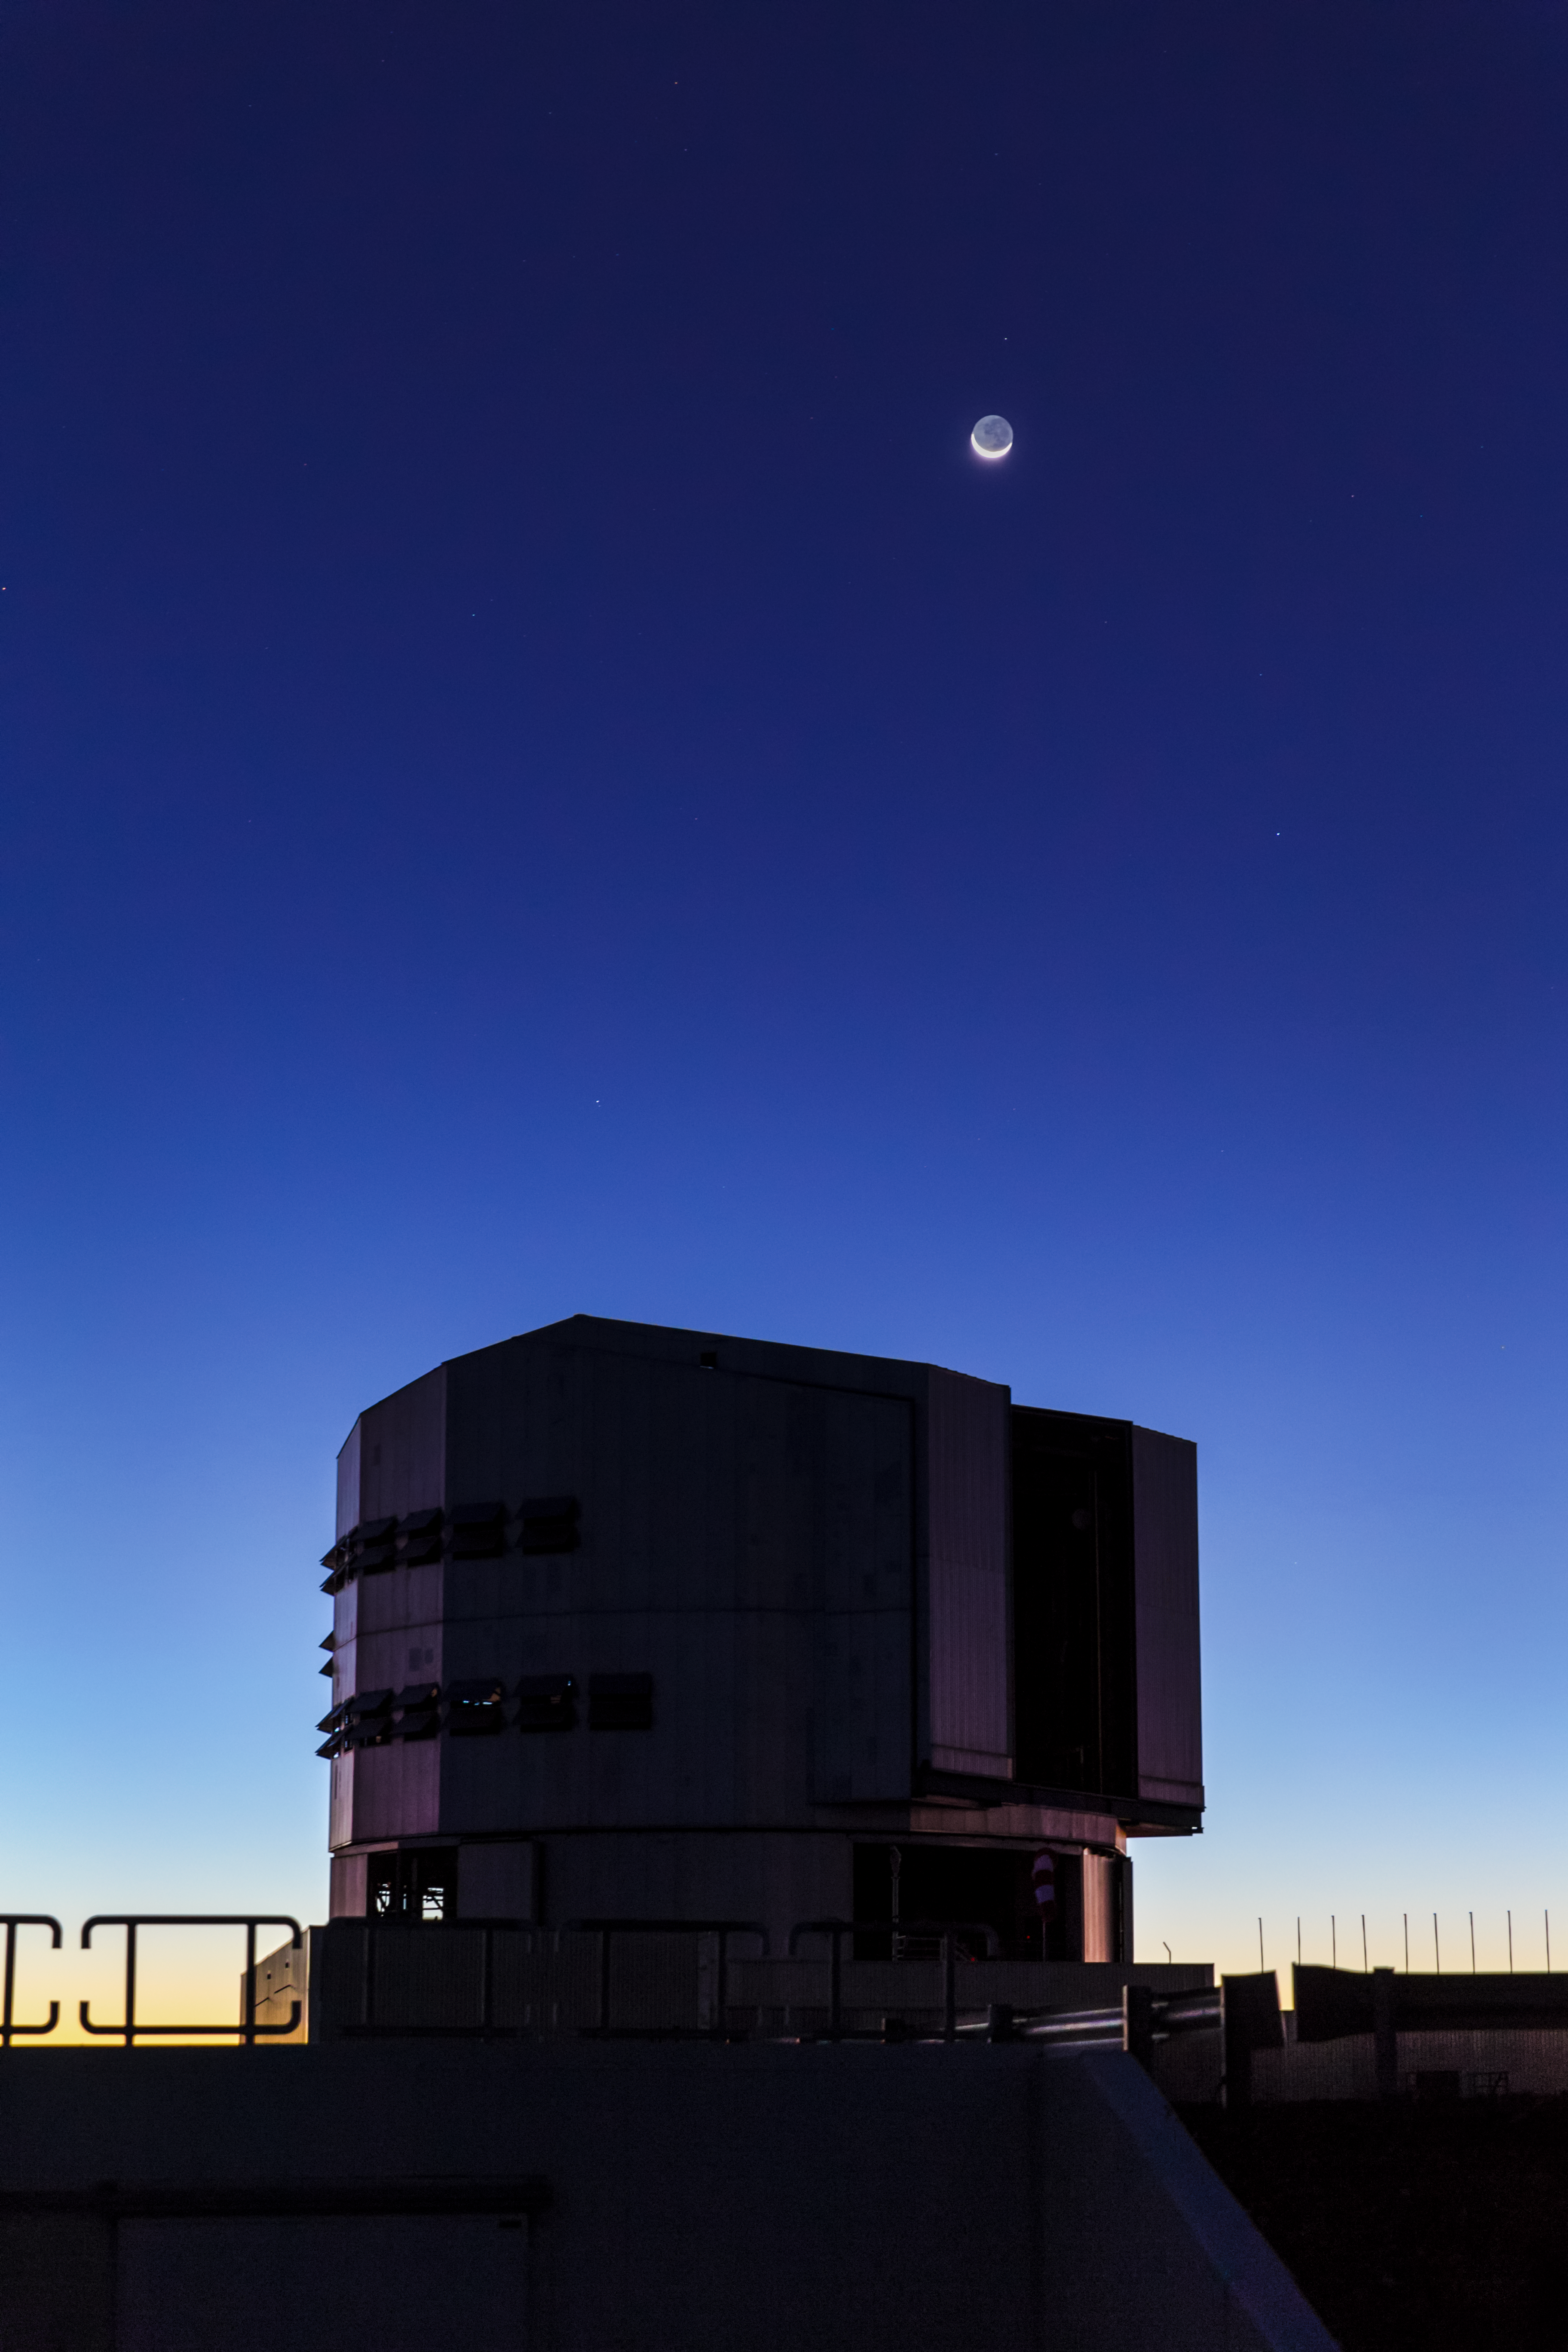

Lunar earthshine

Lunar earthshine above Antu telescope, during nautical twilight. Antu is one of four such 8.2-metre Unit Telescopes situated at the ESO-operated Very Large Telescope (VLT). The VLT is based at the Cerro Paranal site in the Atacama Desert of northern Chile.

Credit: ESO/M. Claro